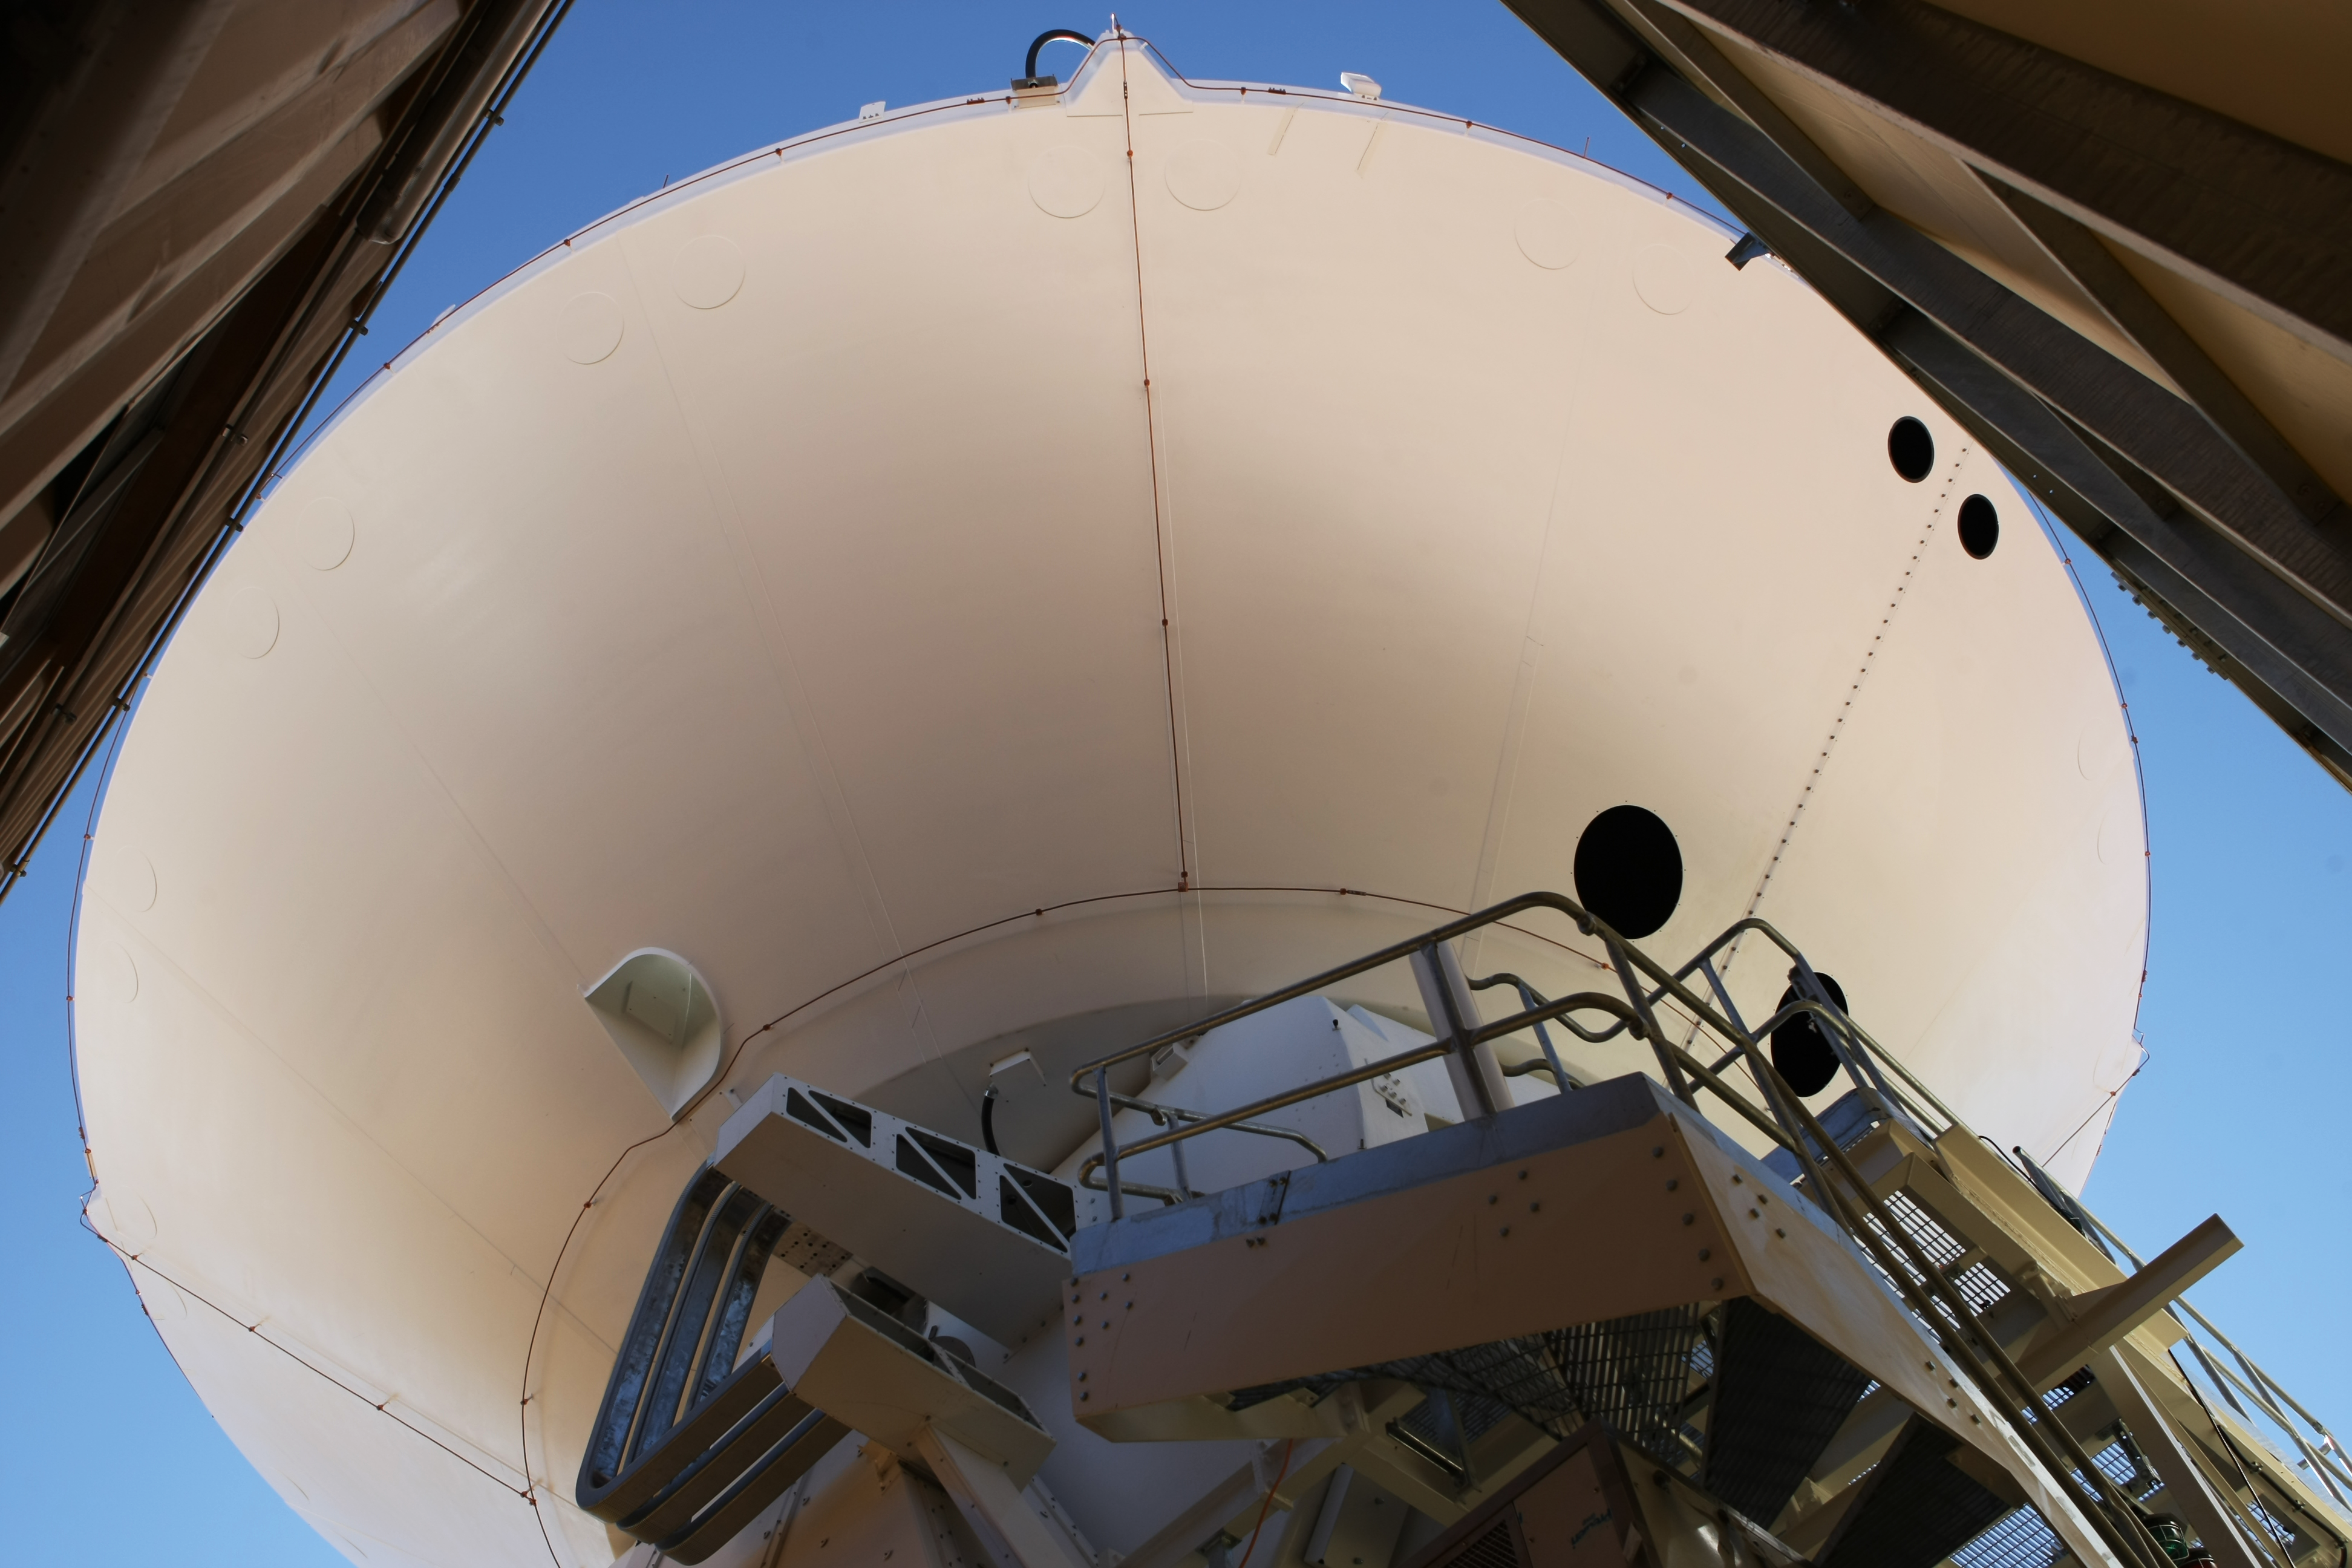

Assembly of second European ALMA antenna

Image of the assembly of the second European antenna for the Atacama Large Millimeter/submillimeter Array (ALMA). ALMA, the largest ground-based astronomy project in existence, will ultimately be comprised of a giant array of 12-m submillimetre quality antennas, with baselines of several kilometres. An additional, compact array of 7-m and 12-m antennas will complement the main array. ALMA will be based on the Chajnantor plain of the Chilean Andes, 5000 m above sea level. Construction on ALMA started in 2003 and will be completed in 2012. The ALMA project is an international collaboration between Europe, East Asia and North America in cooperation with the Republic of Chile.

Credit: ALMA (ESO/NAOJ/NRAO)